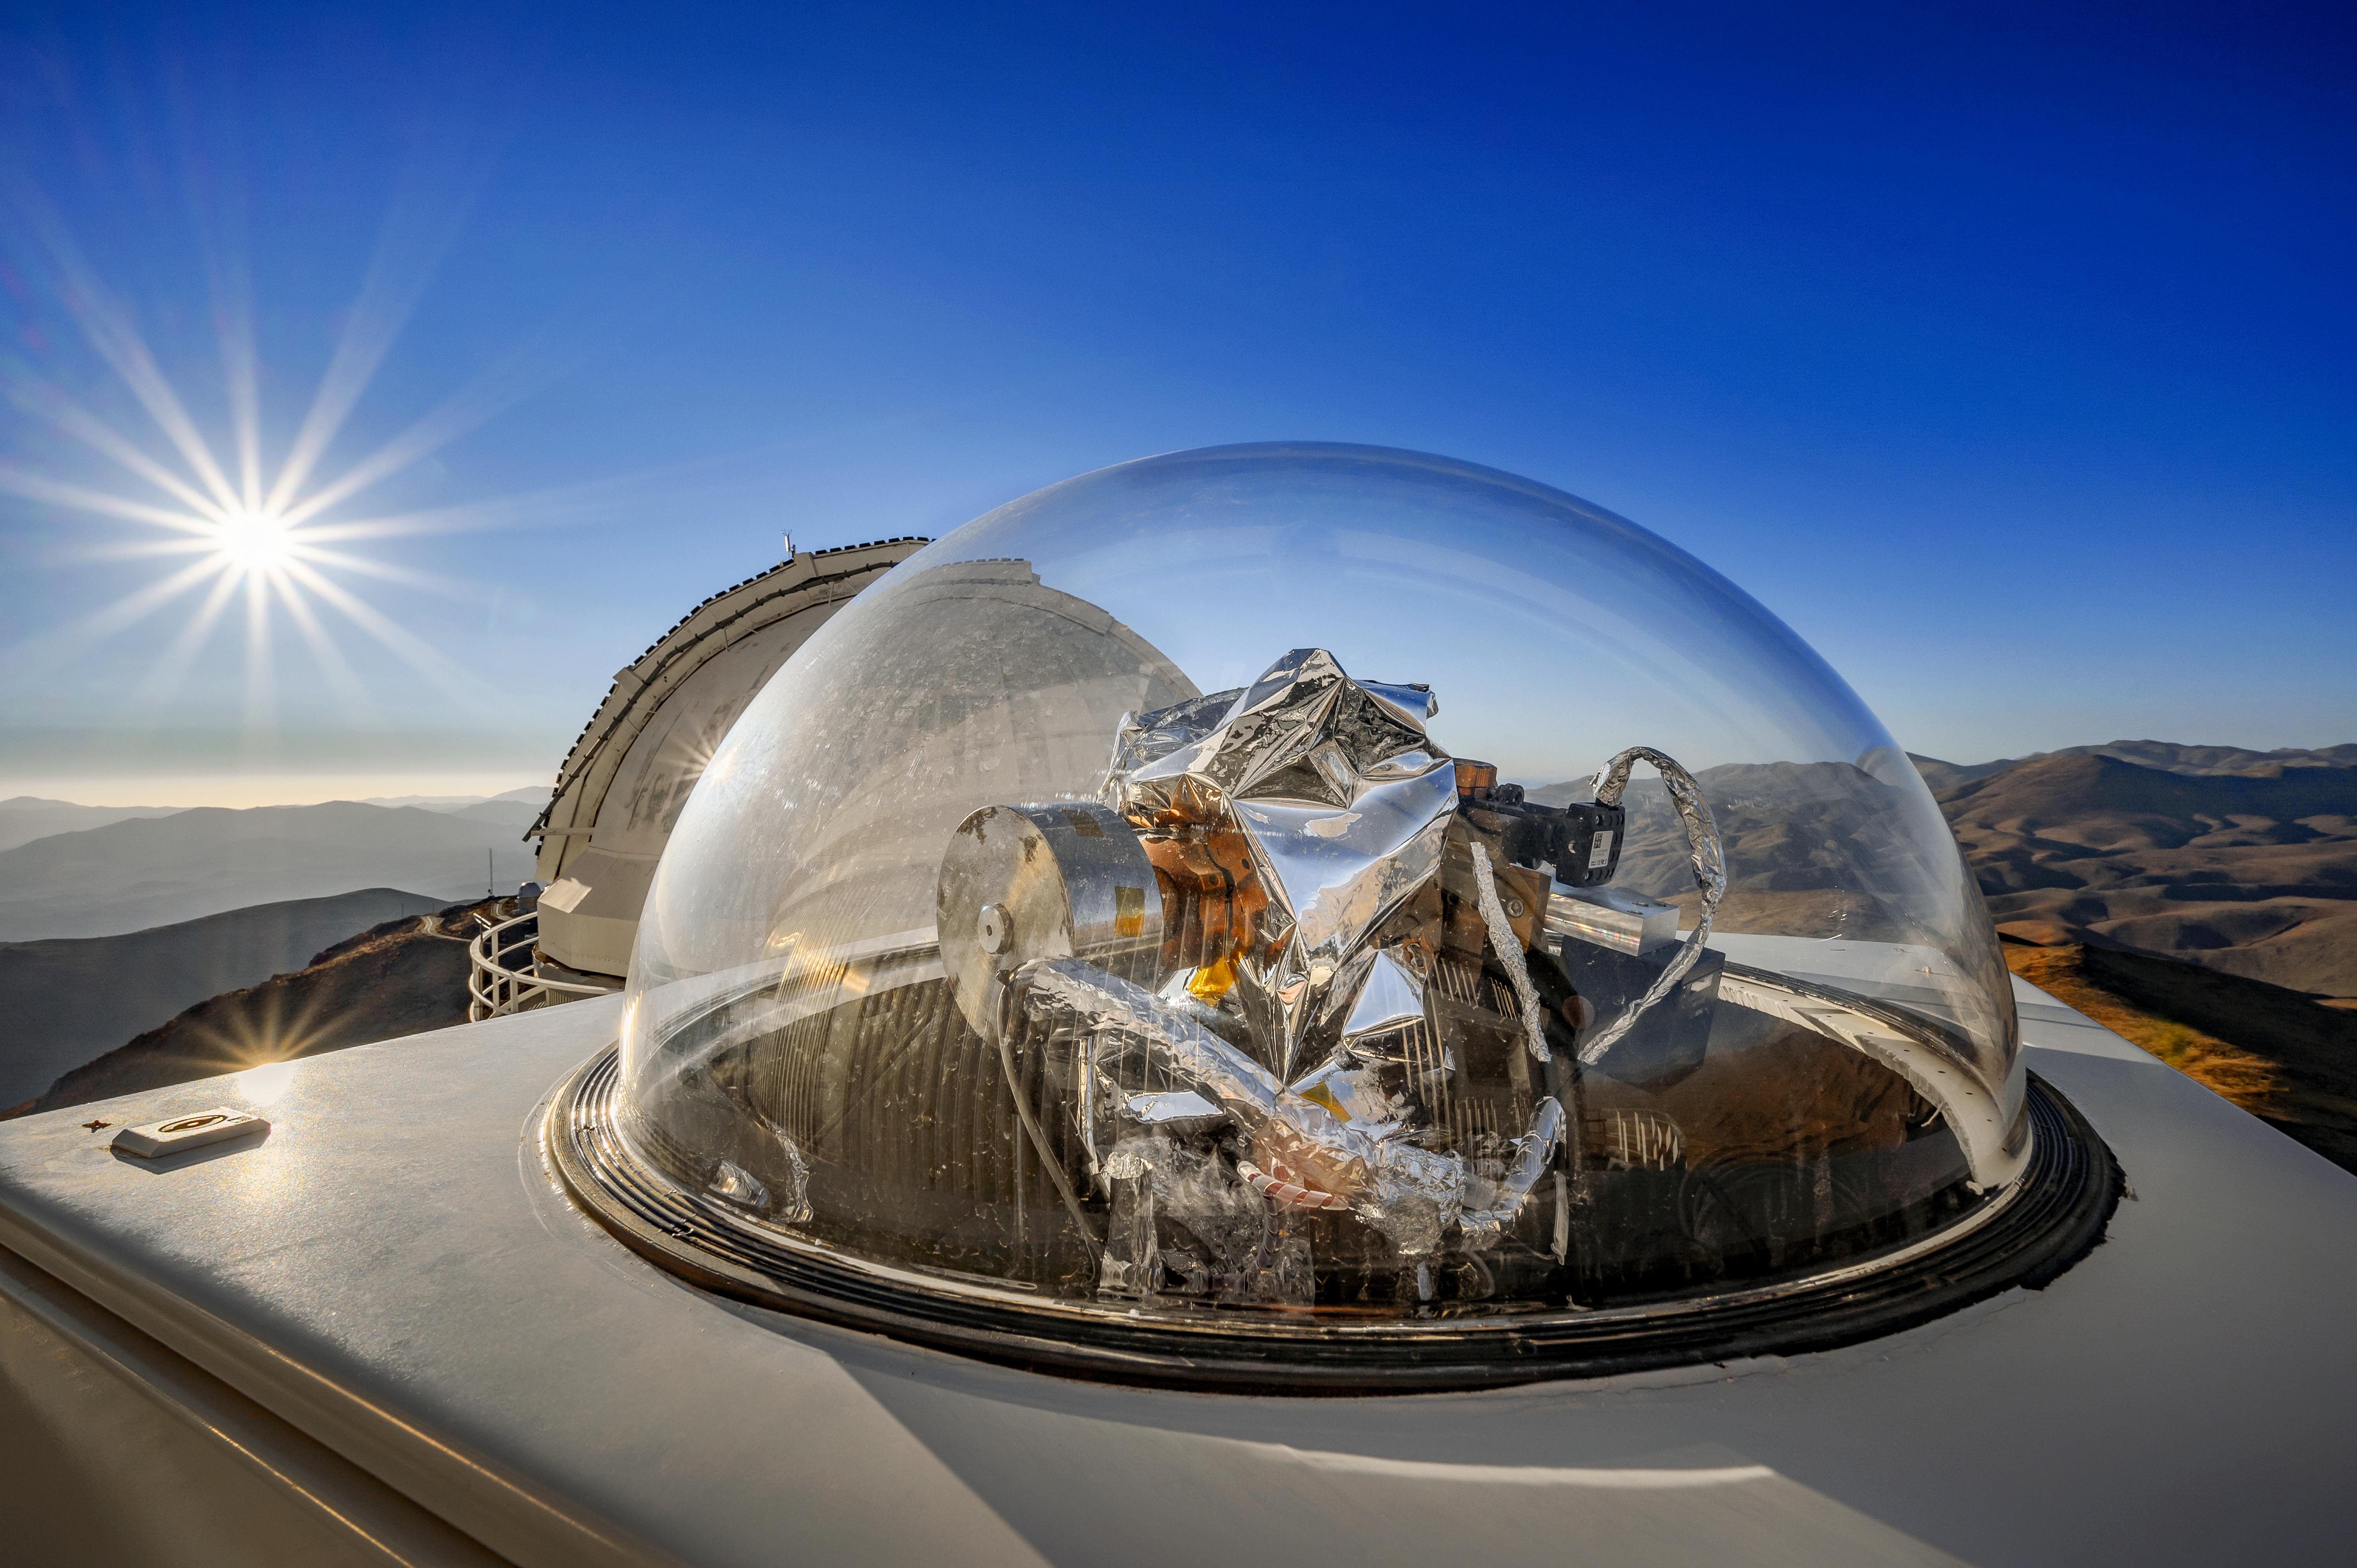

HELIOS at La Silla

HARPS (High Accuracy Radial velocity Planet Searcher) is a powerful planet-hunting instrument attached to the ESO 3.6-metre telescope at La Silla Observatory, Chile.

HELIOS, seen in this image, is a solar telescope that was installed onto HARPS in 2018. HELIOS feeds sunlight via fibre optics to the HARPS spectograph, improving its exoplanet detection techniques while improving our understanding of stellar activity.

Credit: ESO/A. Ghizzi Panizza